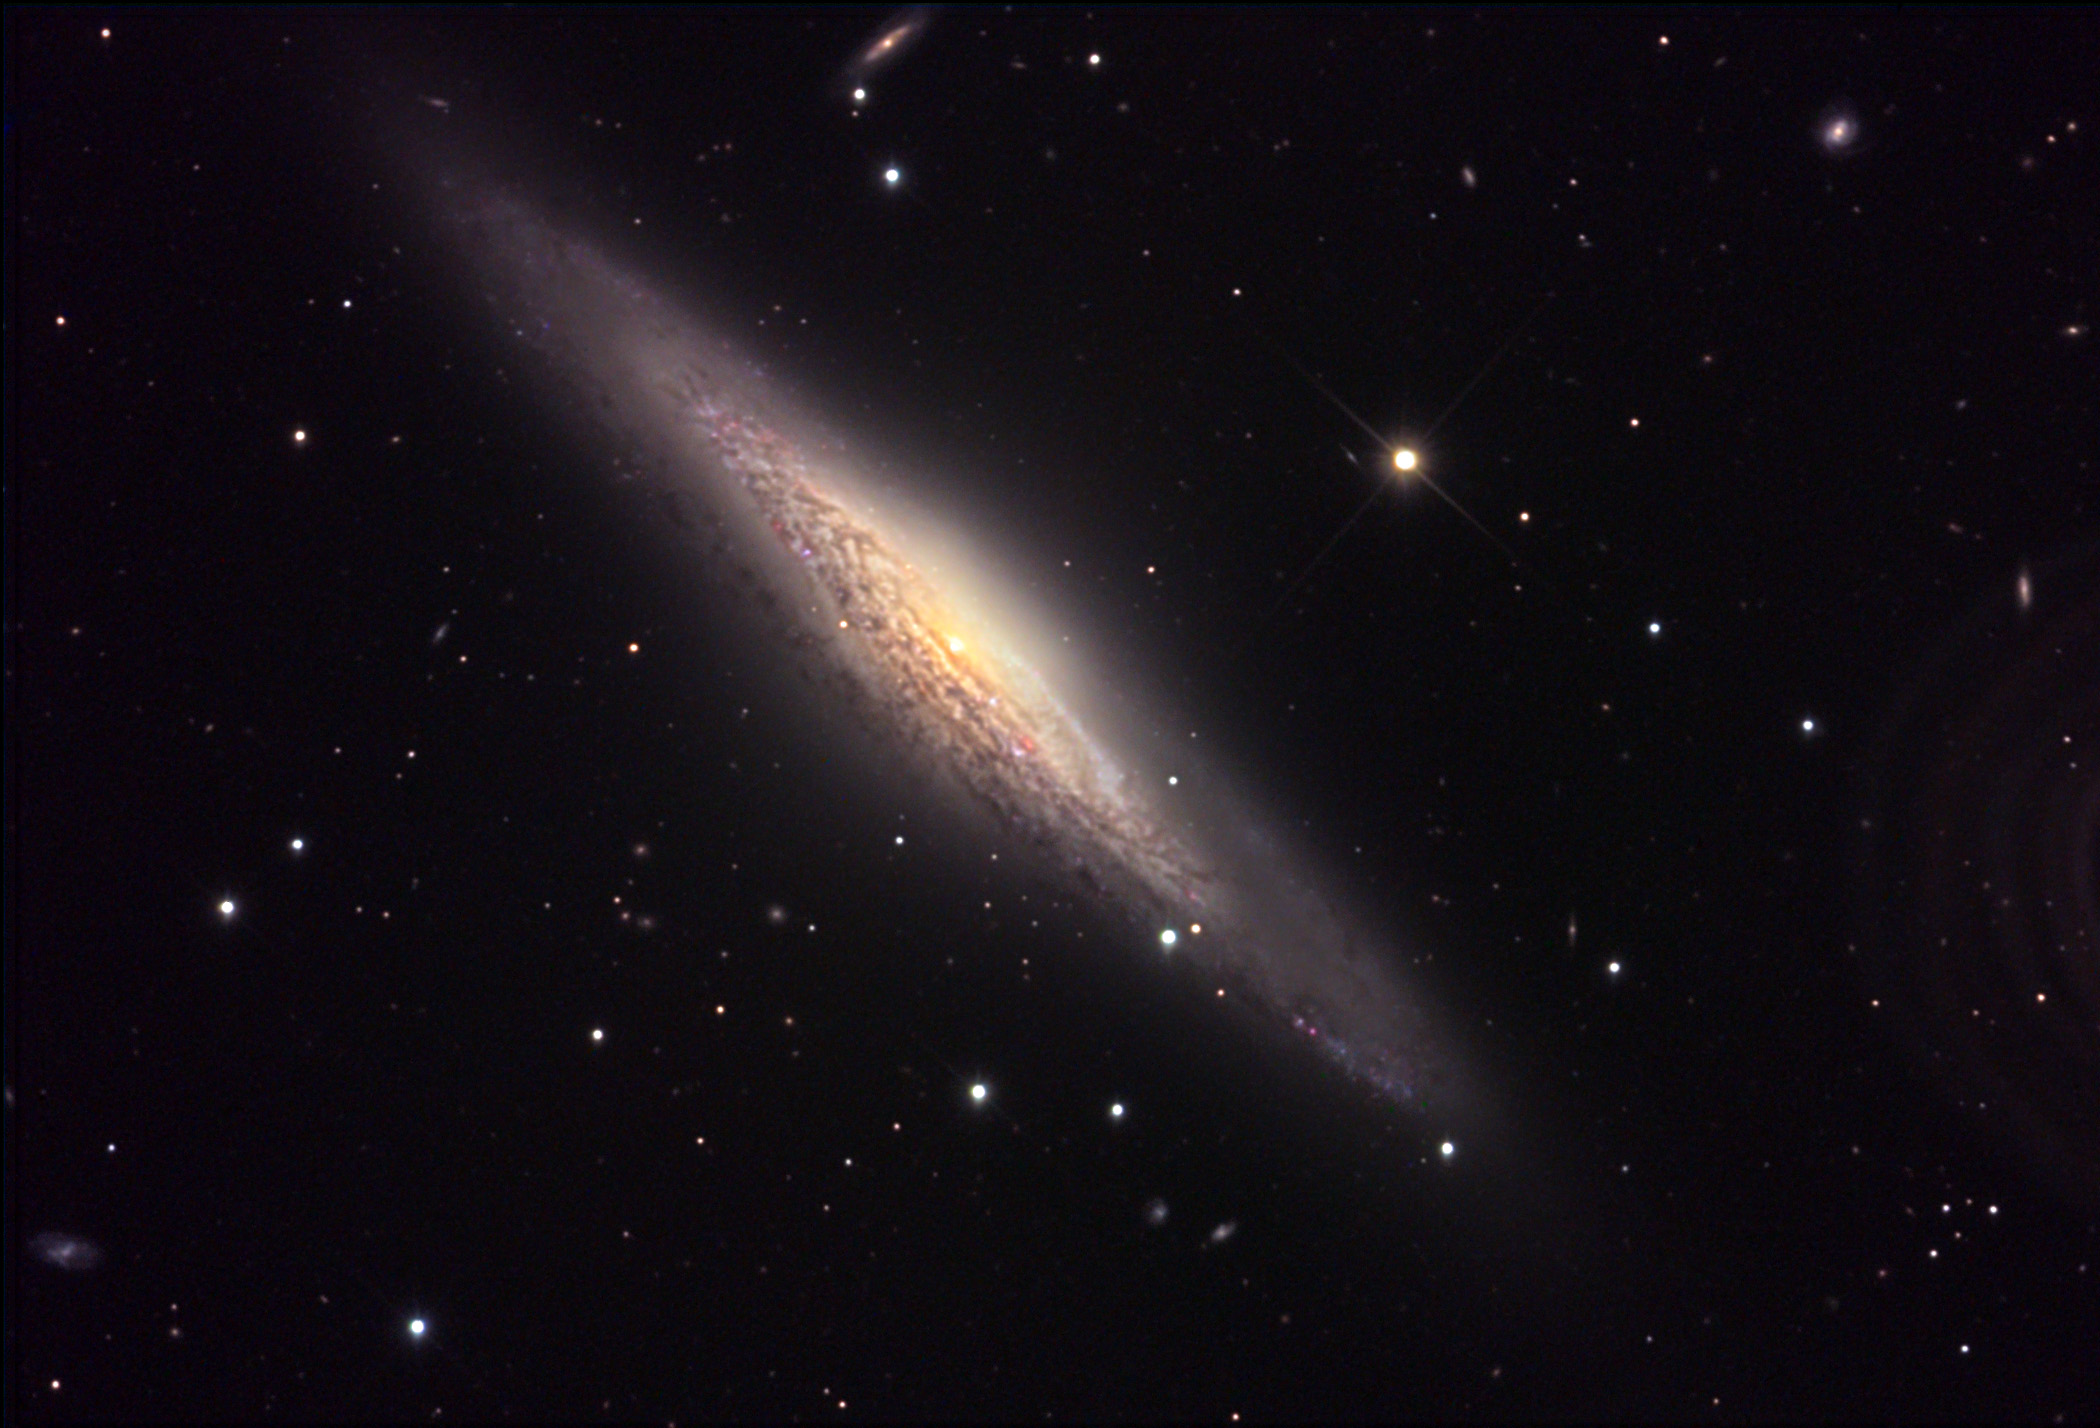

NGC 2683

This spiral galaxy is viewed nearly edge-on from our perspective. The reddened light from the center of the galaxy appears yellowish due to thousands of light years of intervening gas and dust in the outer arms of this galaxy. The core just just be glimpsed through the last wall of dust in the center. NGC 2683 is a nearby galaxy at a distance of 16 million light years away. Other notable edge-on galaxies include: M104, NGC 4565, and NGC 891.

This image was taken as part of Advanced Observing Program (AOP) program at Kitt Peak Visitor Center during 2014.

Credit: KPNO/NOIRLab/NSF/AURA/Doug Matthews/Adam Block